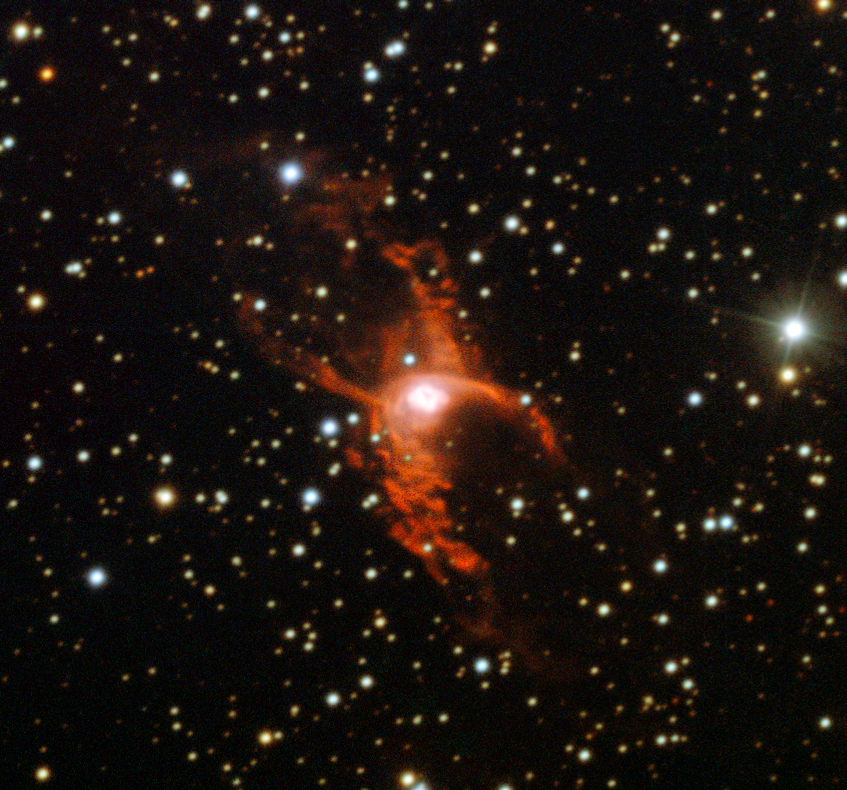

Bipolar planetary nebula NGC 6537

This image shows an example of a bipolar planetary nebula known as NGC 6537 taken with the New Technology Telescope at ESO’s La Silla Observatory. The shape, reminiscent of a butterfly or an hourglass, was formed as a Sun-like star approached the end of its life and puffed its outer layers into the surrounding space. For bipolar nebulae, this material is funnelled towards the poles of the ageing star, creating the distinctive double-lobed structure.

Observations using the NTT and Hubble have found that bipolar planetary nebulae located towards the central bulge of our Milky Way appear to be strangely aligned in the sky — a surprising result given their varied and chaotic formation.

NGC 6537, which lies much closer to the Earth, was not part of the new study.

Credit: ESO